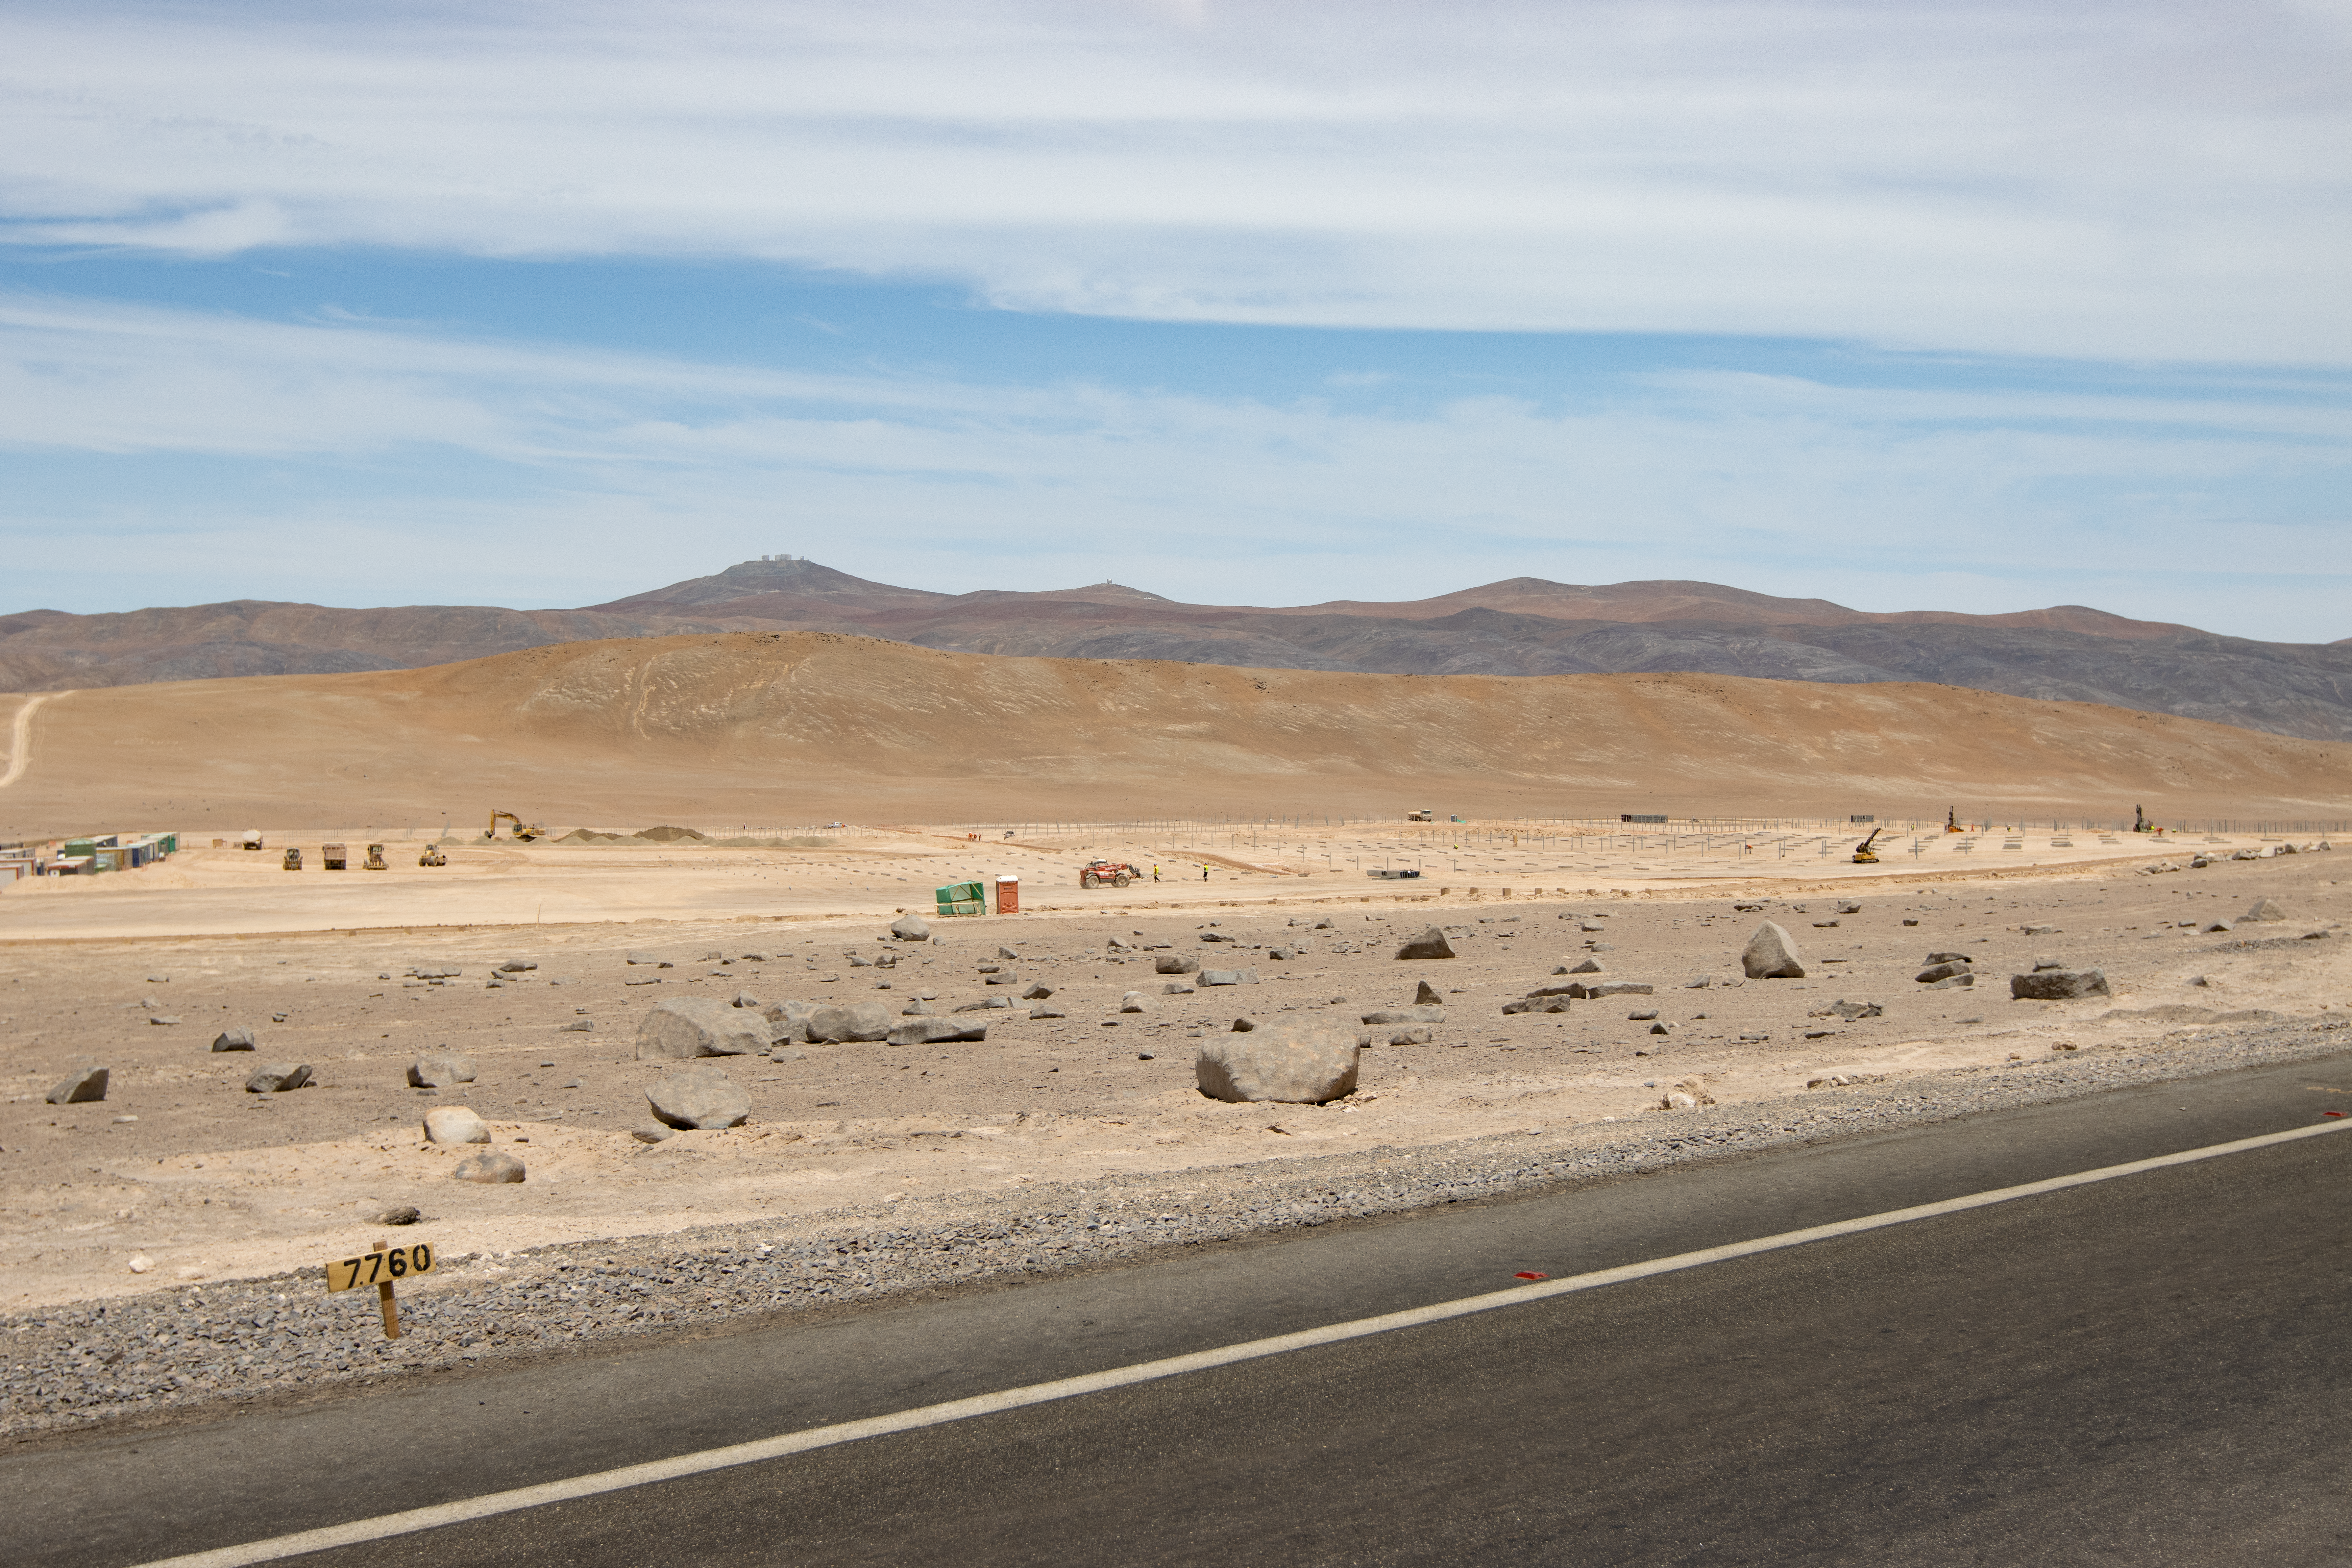

Sustainable energy supplies for ELT

Junction of the Vicuña Mackenna road with the ELT road where SAESA's solar panel plant is being built, to supply sustainable electricity ELT. In the background, you can see ESO's VLT sitting high in the Atacama Desert, Chile.

Credit: ESO